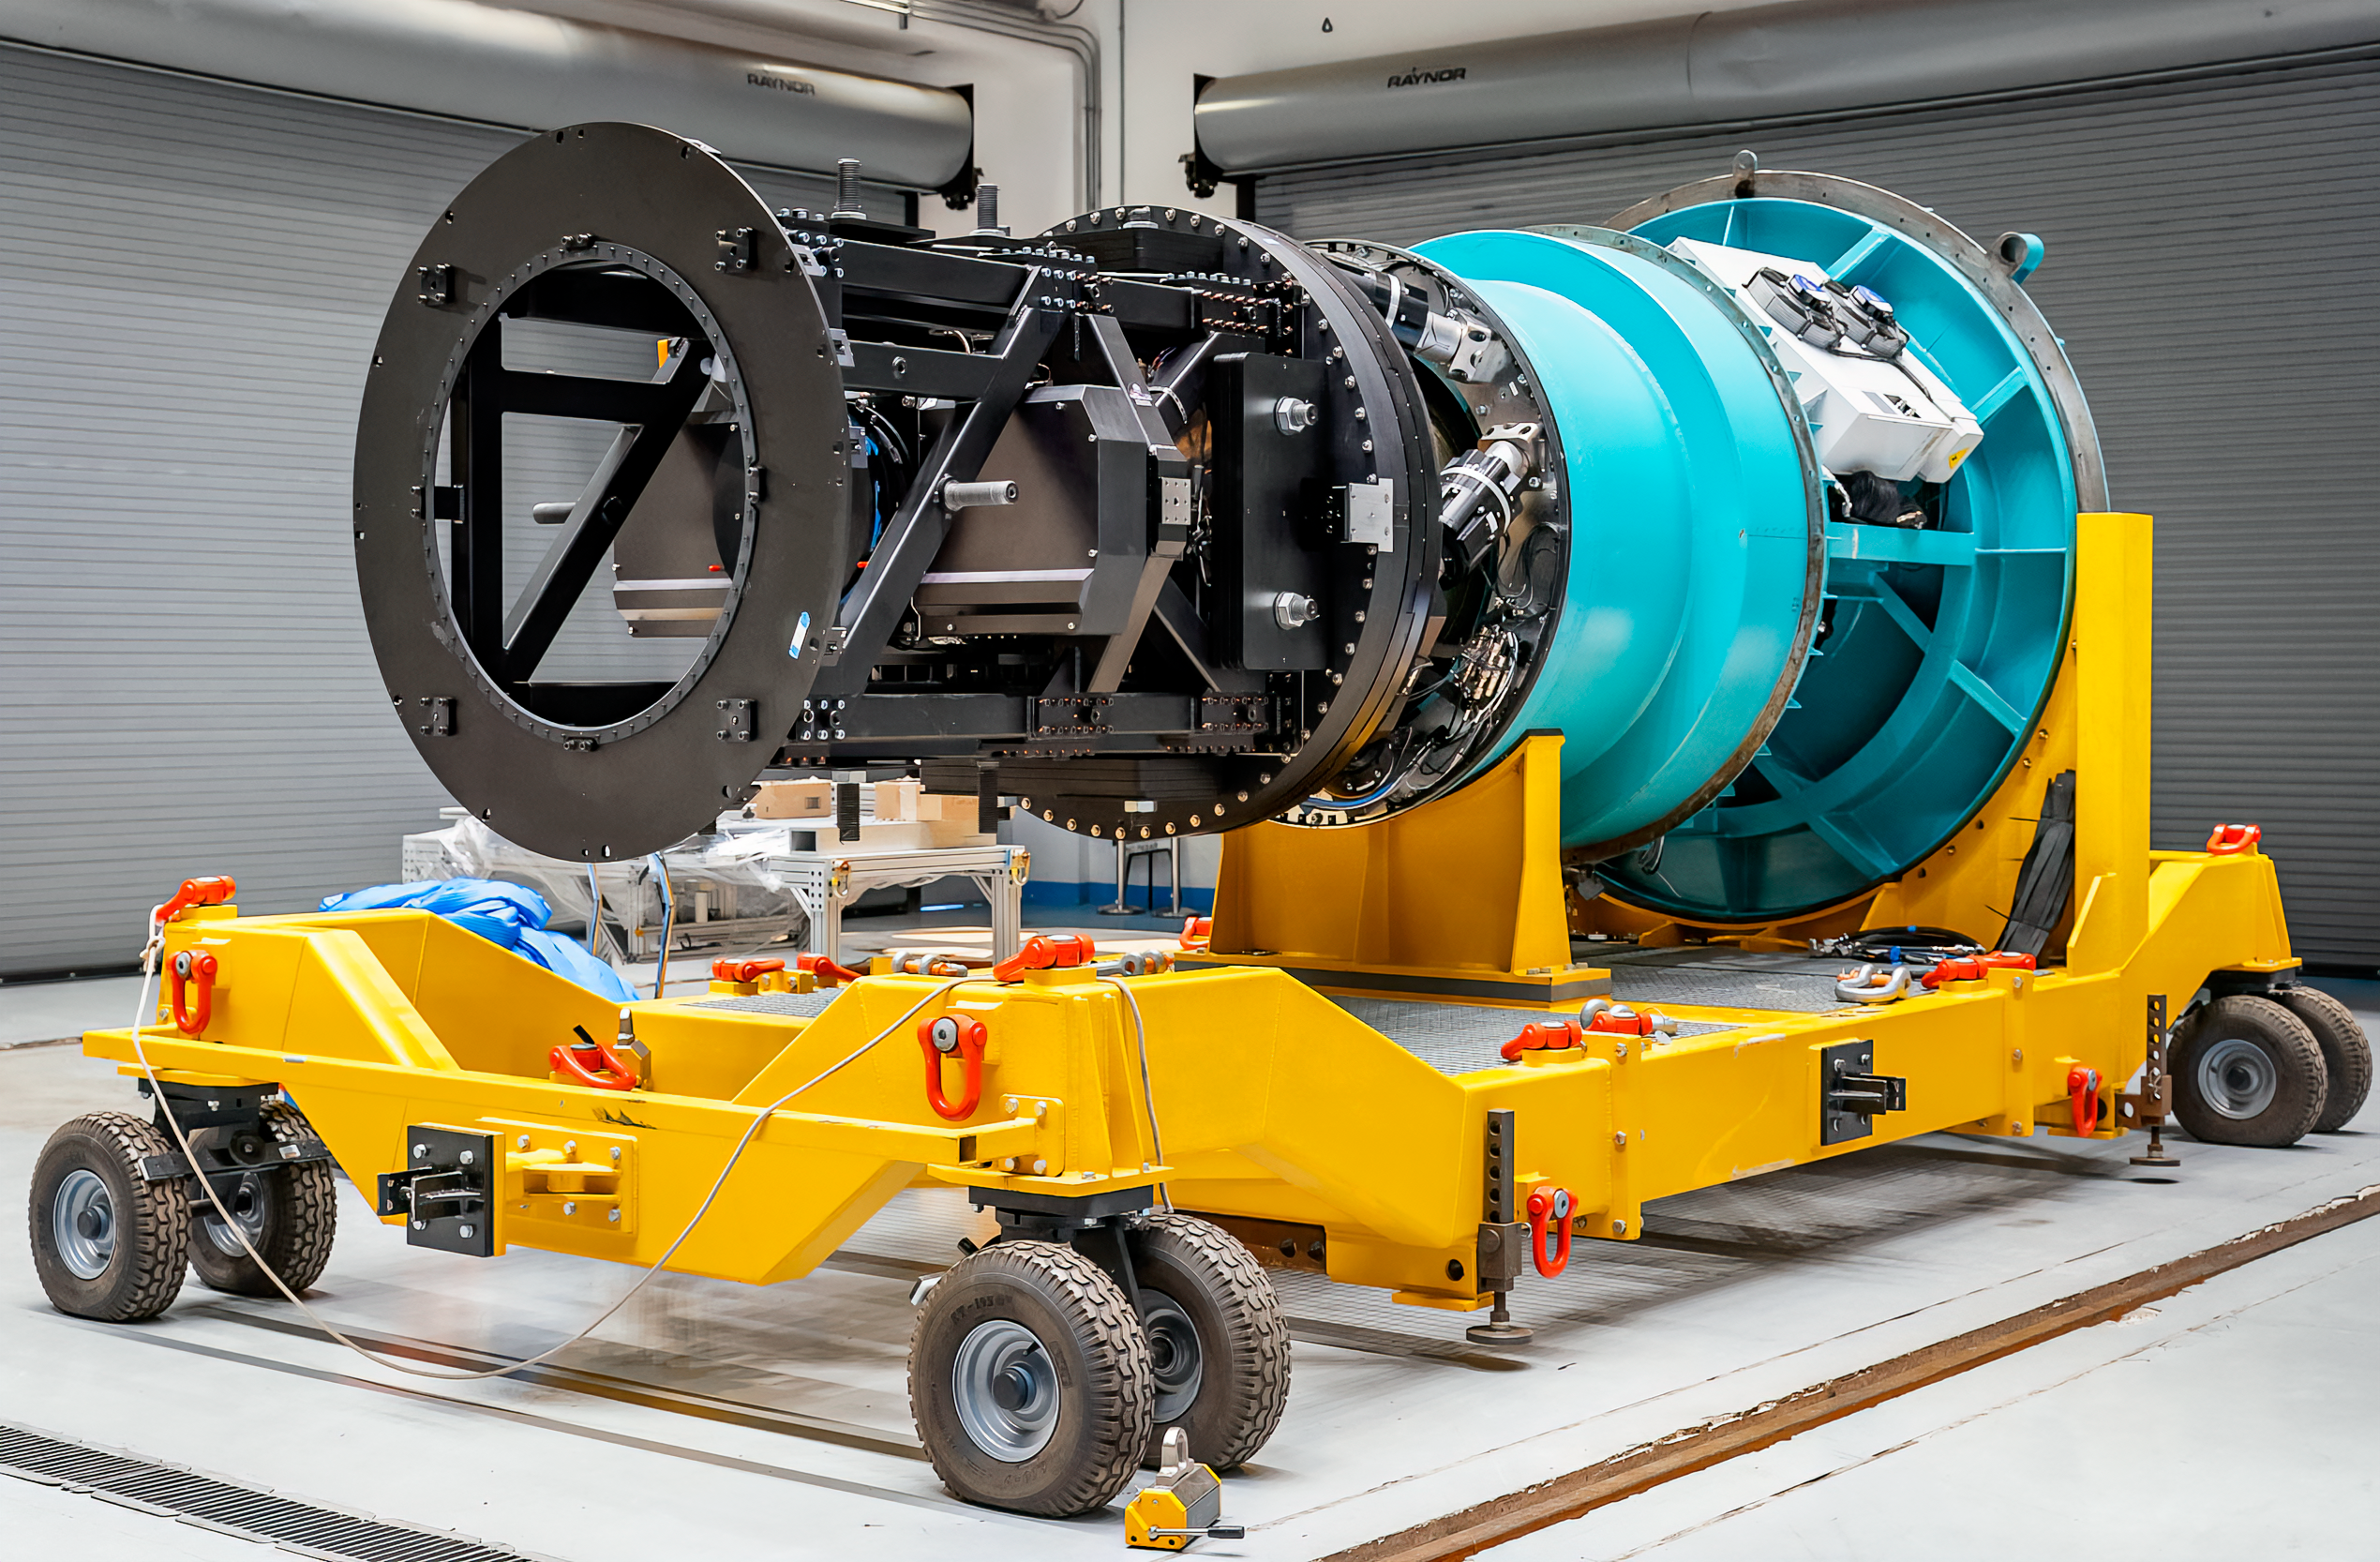

The Commissioning Camera in December 2024

Rubin Observatory's engineering test camera, the Commissioning Camera (ComCam) was removed from the telescope in December 2024.

Credit: RubinObs/NOIRLab/SLAC/NSF/DOE/AURA/A. Pizarro D.